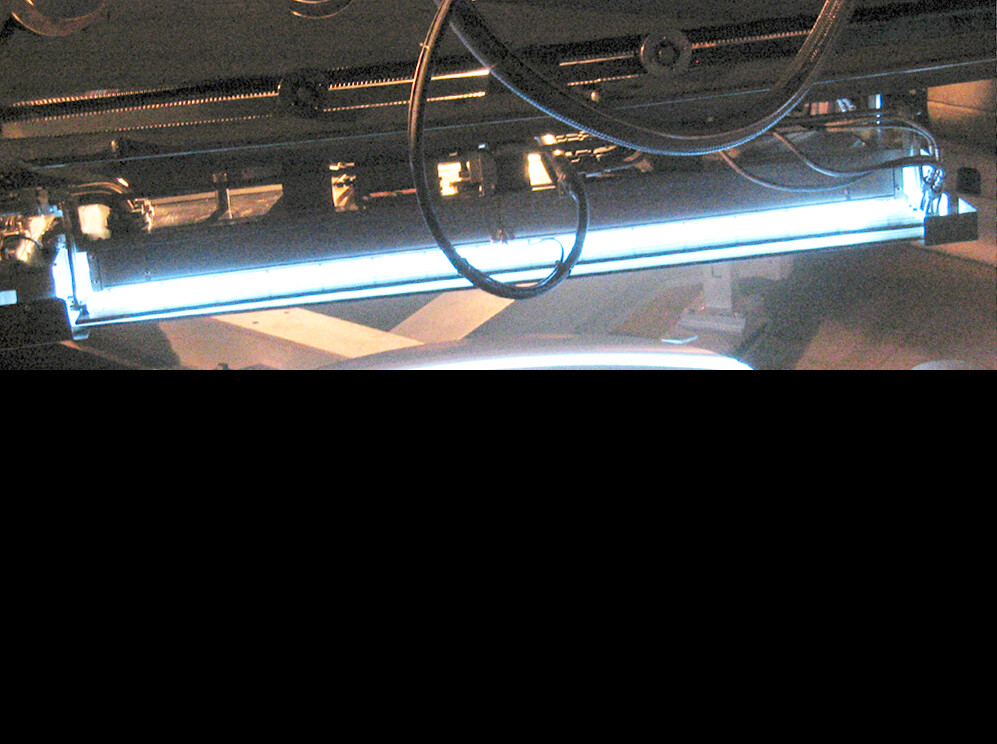

Gemini South secondary mirror coating

The Gemini South secondary mirror passing under a magnetron, which is applying the reflective silver layer, in the vacuum coating chamber during the silver coating process on 9 October 2003.

Credit: International Gemini Observatory/NOIRLab/NSF/AURA/Arriagada G.